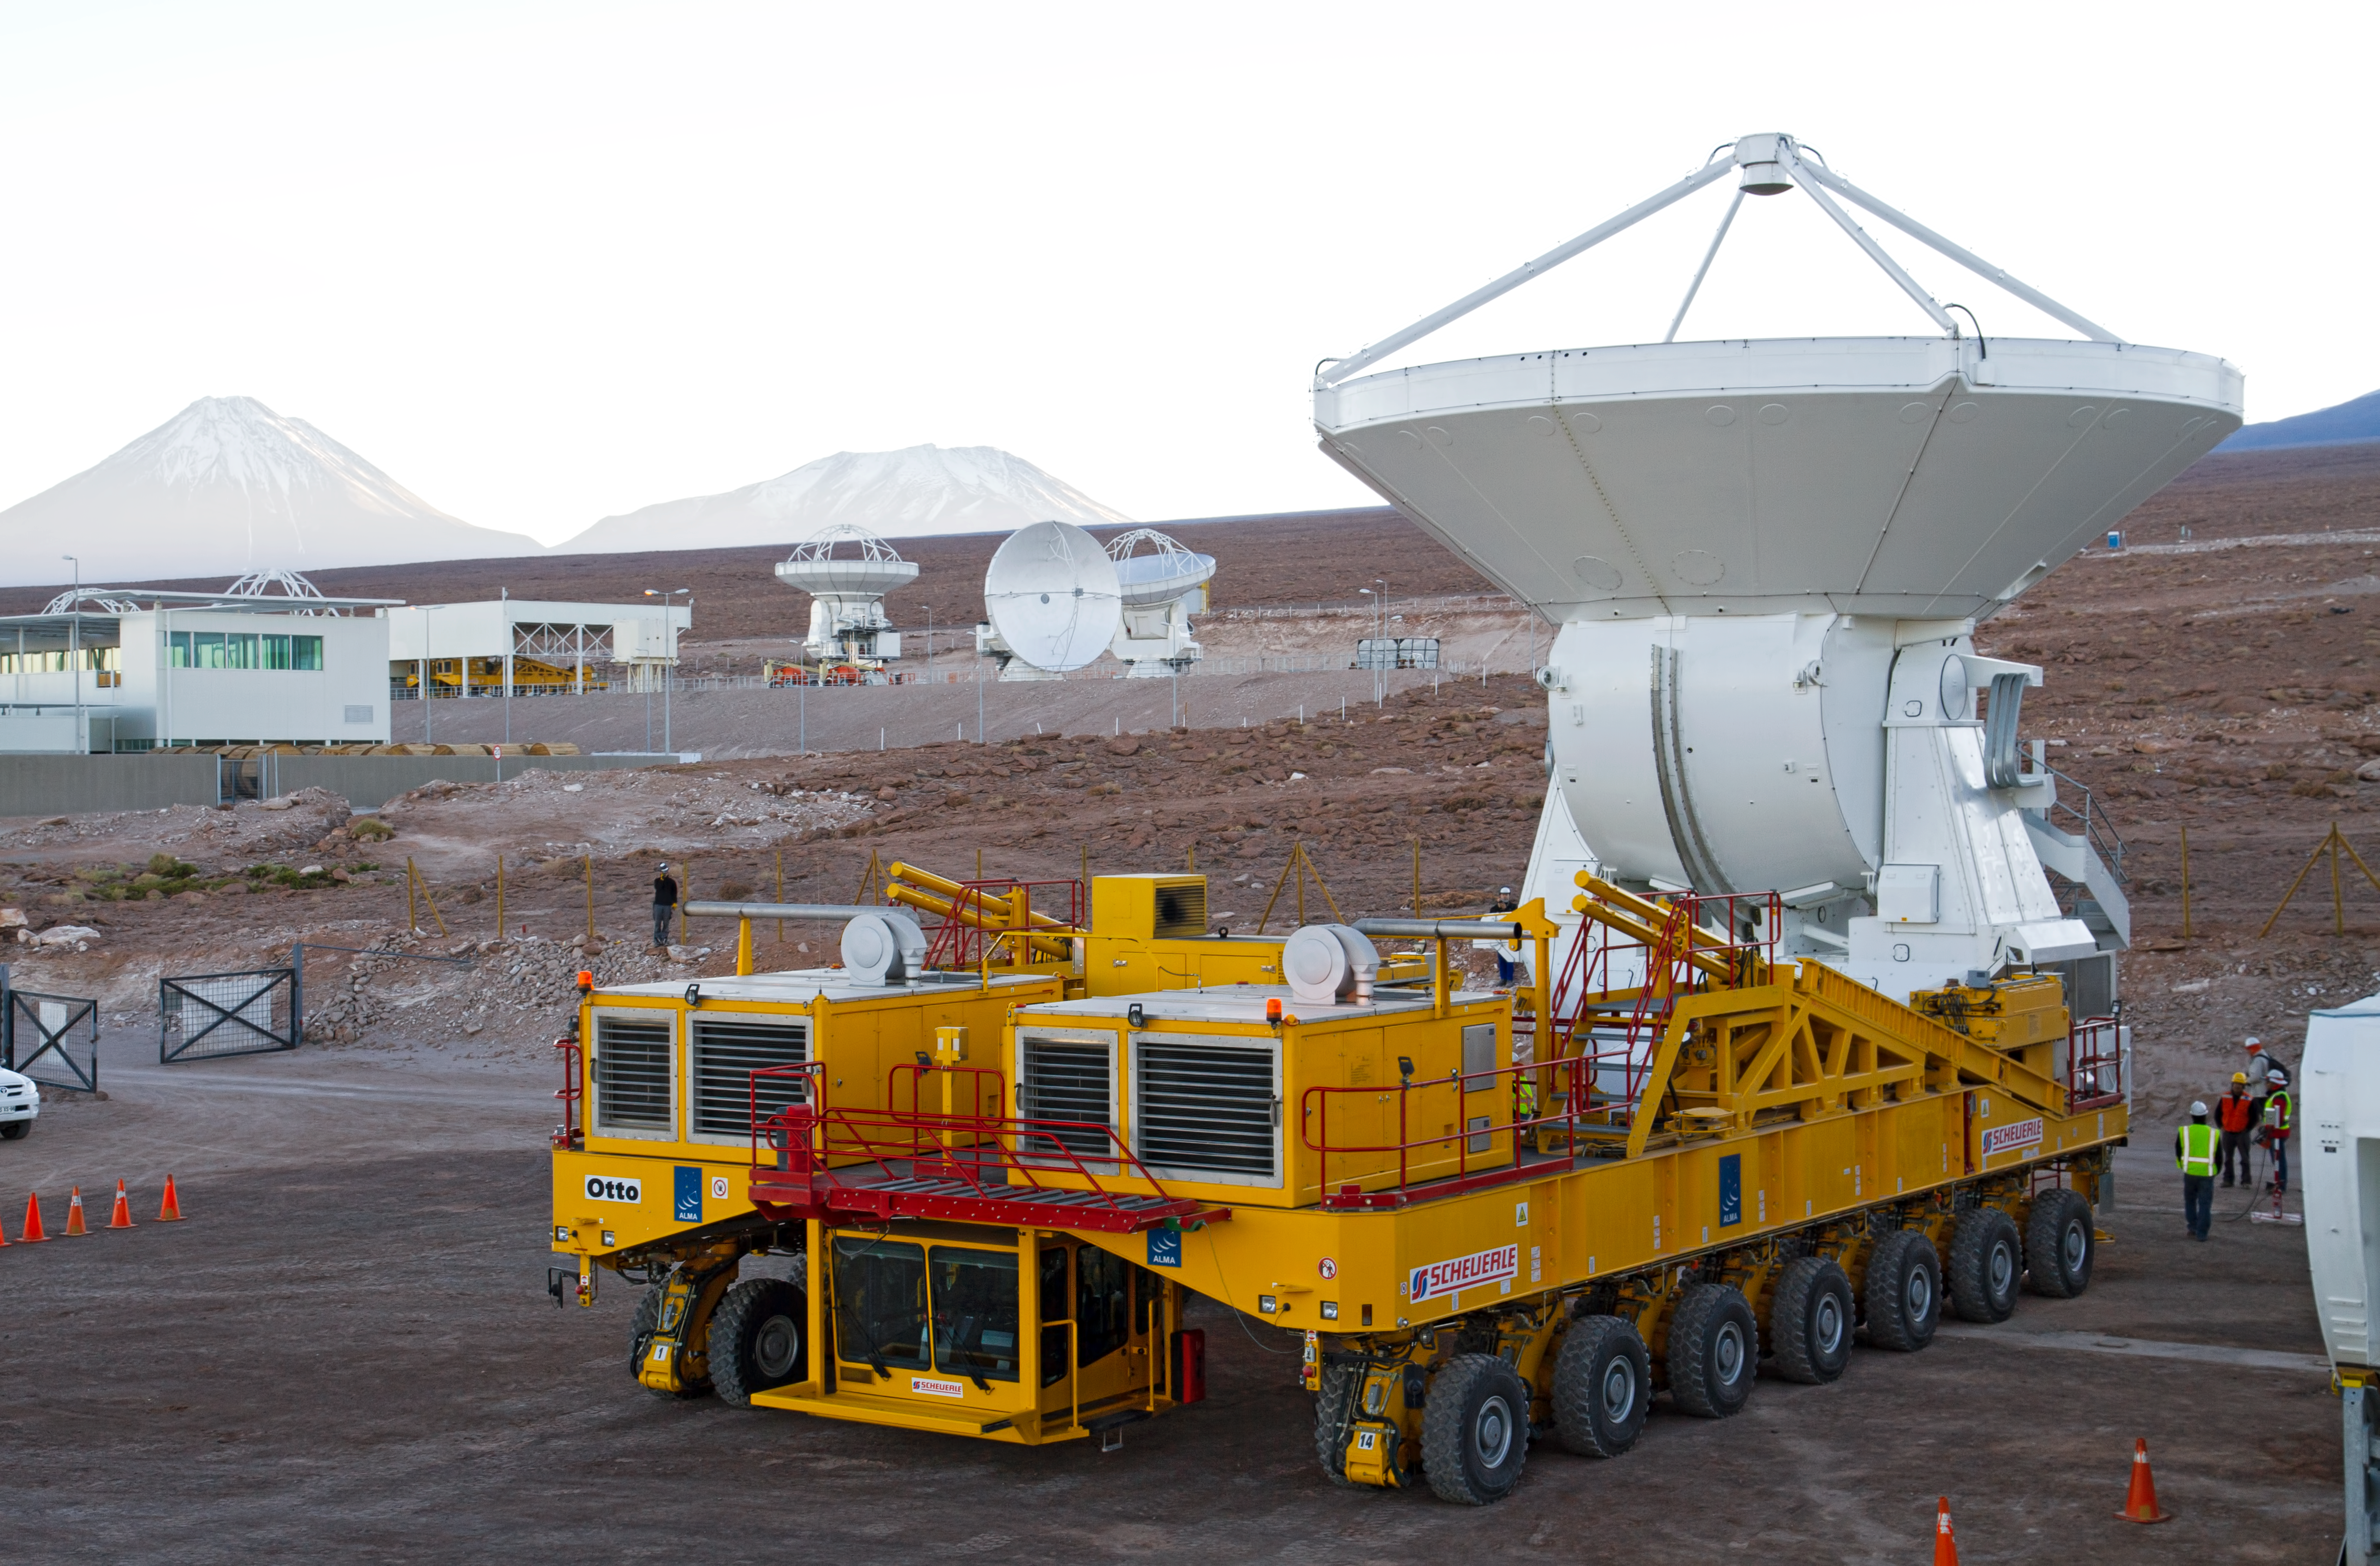

First European ALMA antenna handed over to Joint ALMA Observatory

The first European antenna for ALMA is moved the short distance from the Site Erection Facility, where it was assembled, to the Operations Support Facility on one of the giant yellow ALMA transporter vehicles. The two sites are next to each other, at an altitude of 2900 metres in the foothills of the Chilean Andes. This short trip marks the handover of the antenna from the AEM Consortium (Thales Alenia Space, European Industrial Engineering, and MT-Mechatronics), who built it, to the ALMA Observatory. The antenna weighs about 95 tonnes, and its dish has a diameter of 12 metres. It joins other antennas provided by the North American and East Asian ALMA partners. After testing at the OSF, it will be moved up to the 5000-metre Chajnantor plateau, where the ALMA telescope is taking shape.

Read more about this event on http://www.eso.org/public/announcements/ann11022/

Credit: ESO/S. Rossi